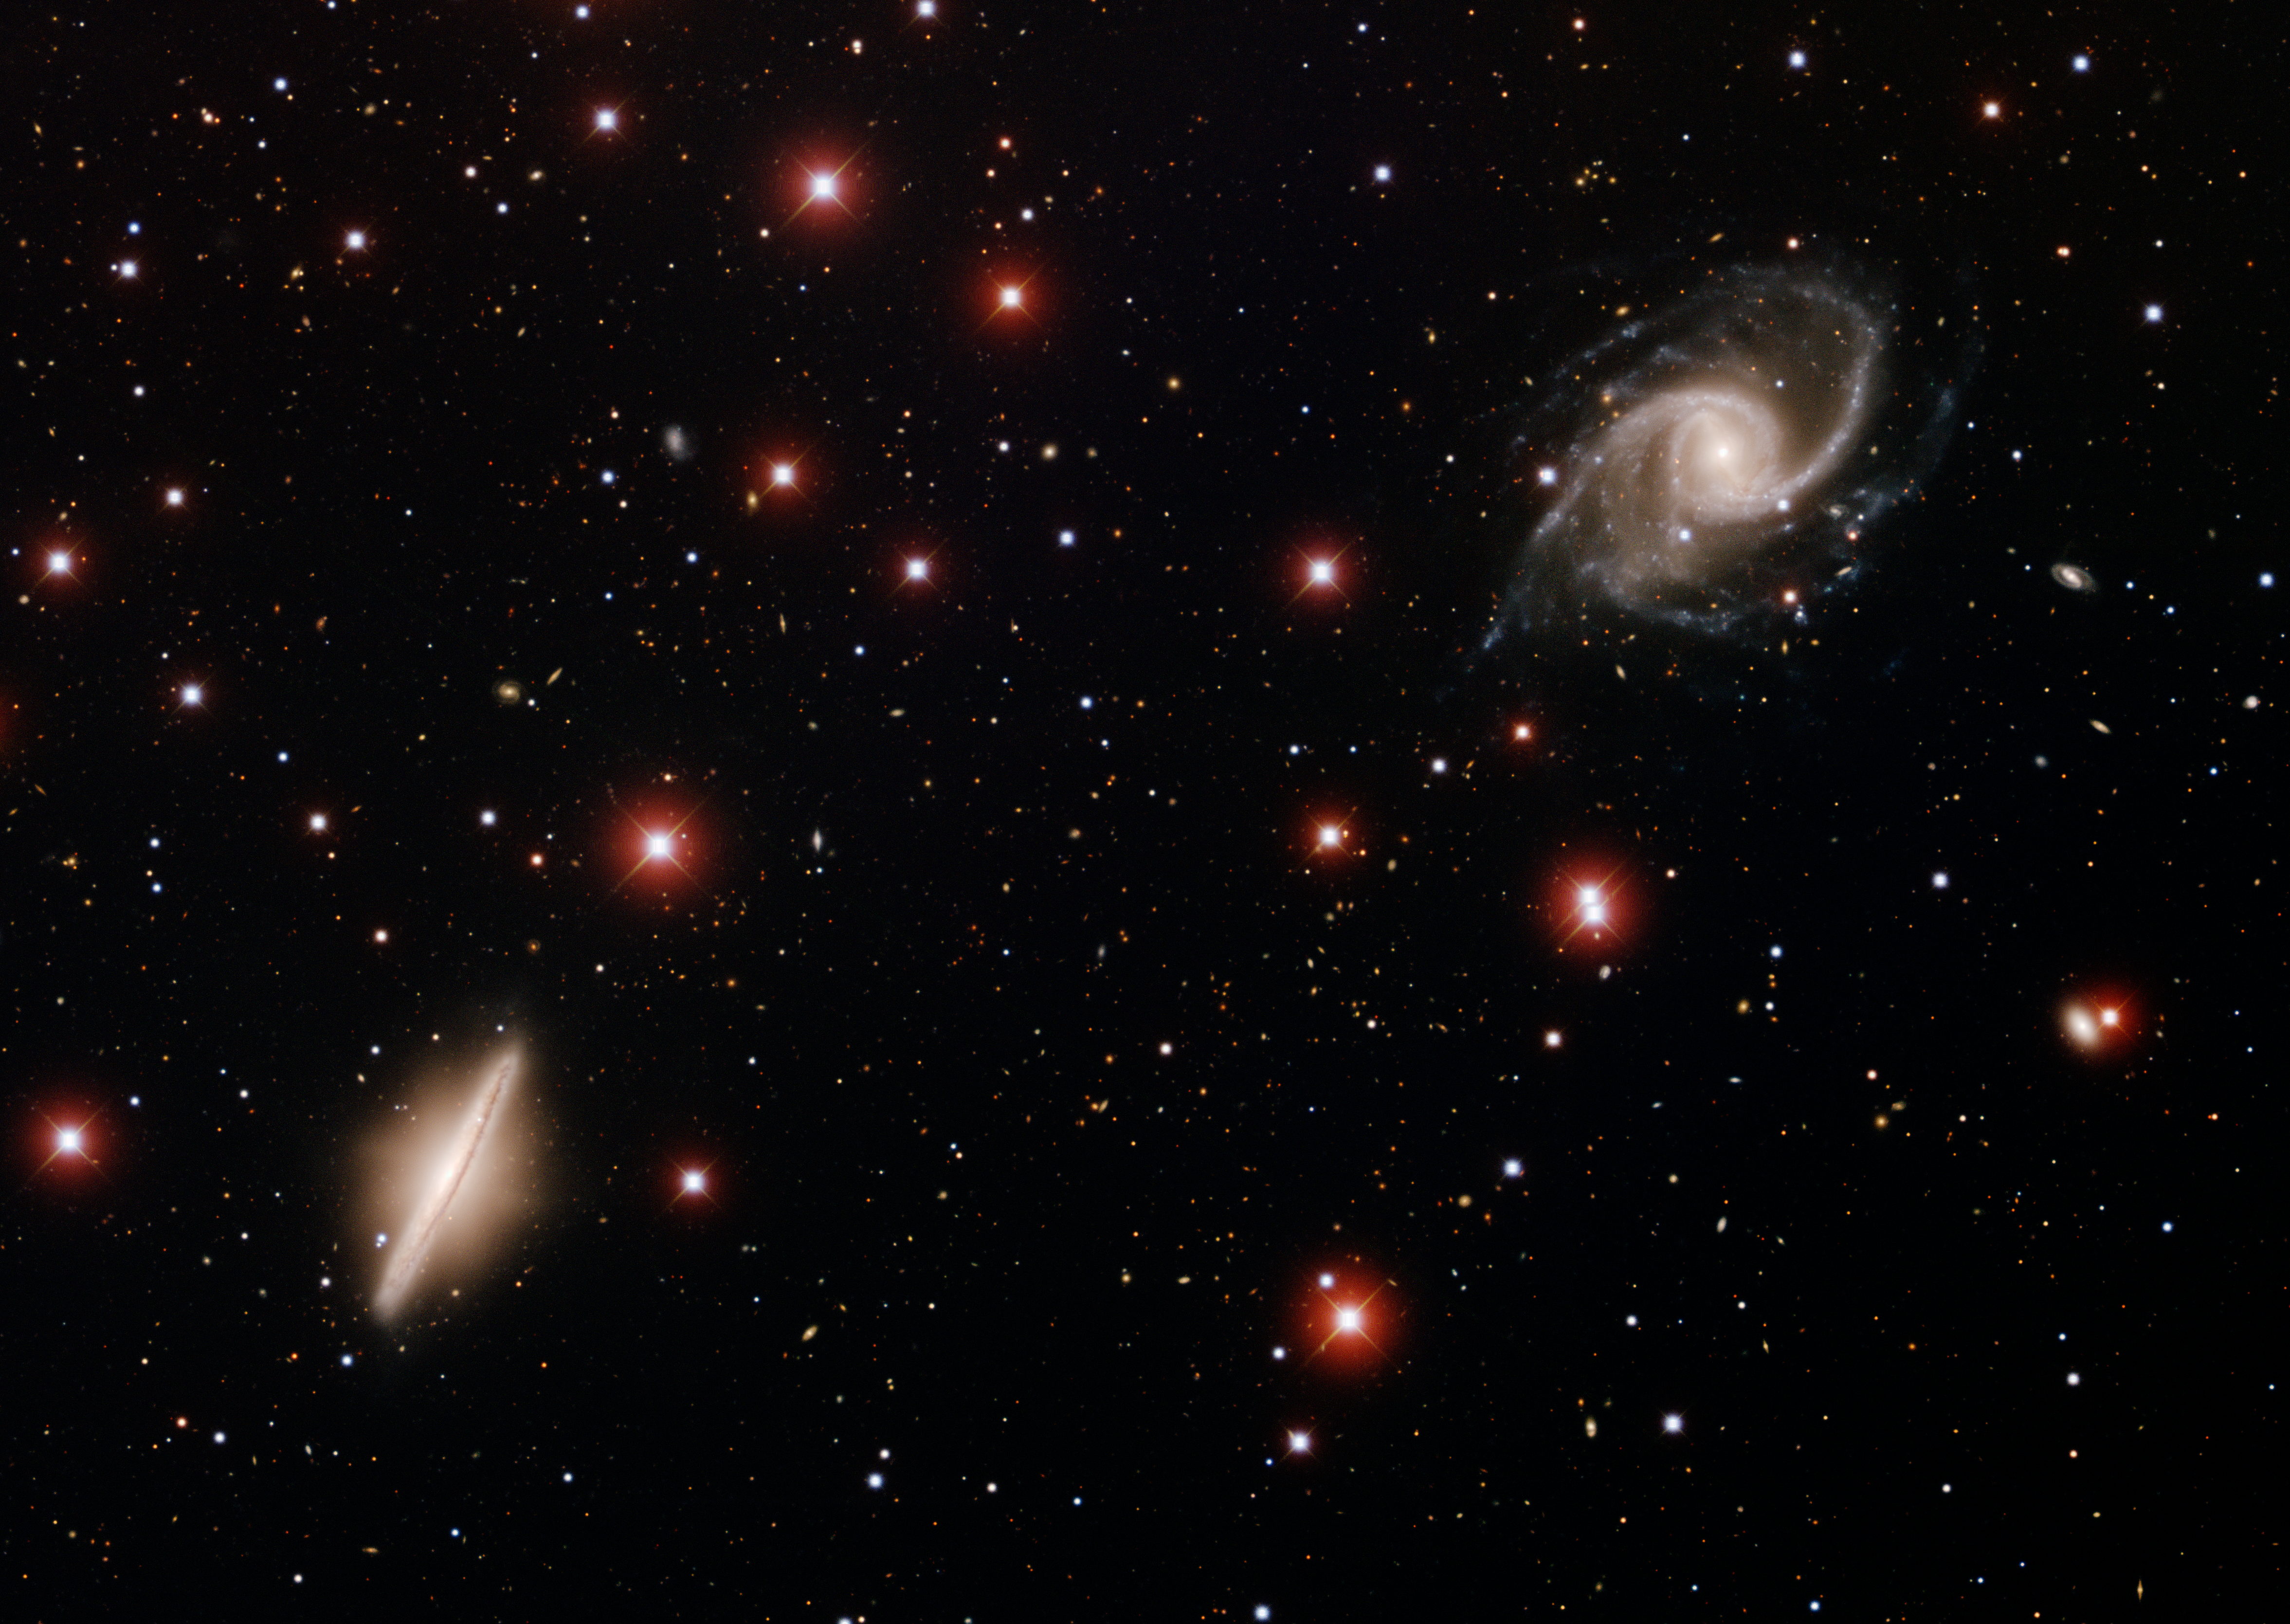

Spiral Galaxies NGC 5905 & NGC 5908

This image was taken with the KPNO Mayall 4-meter telescope on April 10, 2007. Located in the constellation of Draco, NGC 5905 and NGC 5908 are two spiral galaxies that are relatively near to each other. NGC 5905, in the upper-right corner, is seen face-on; whereas NGC 5908, in the lower left is seen edge-on. NGC 5908 looks remarkably similar to M104, the Sombrero Galaxy. The many bright, reddish stars in the image are stars within our own galaxy. These galaxies were observed with B (blue), V (green) and I (red) filters. North is up, East is to the left.

Credit: T.A. Rector/University of Alaska Anchorage, H. Schweiker/WIYN and NOIRLab/NSF/AURA